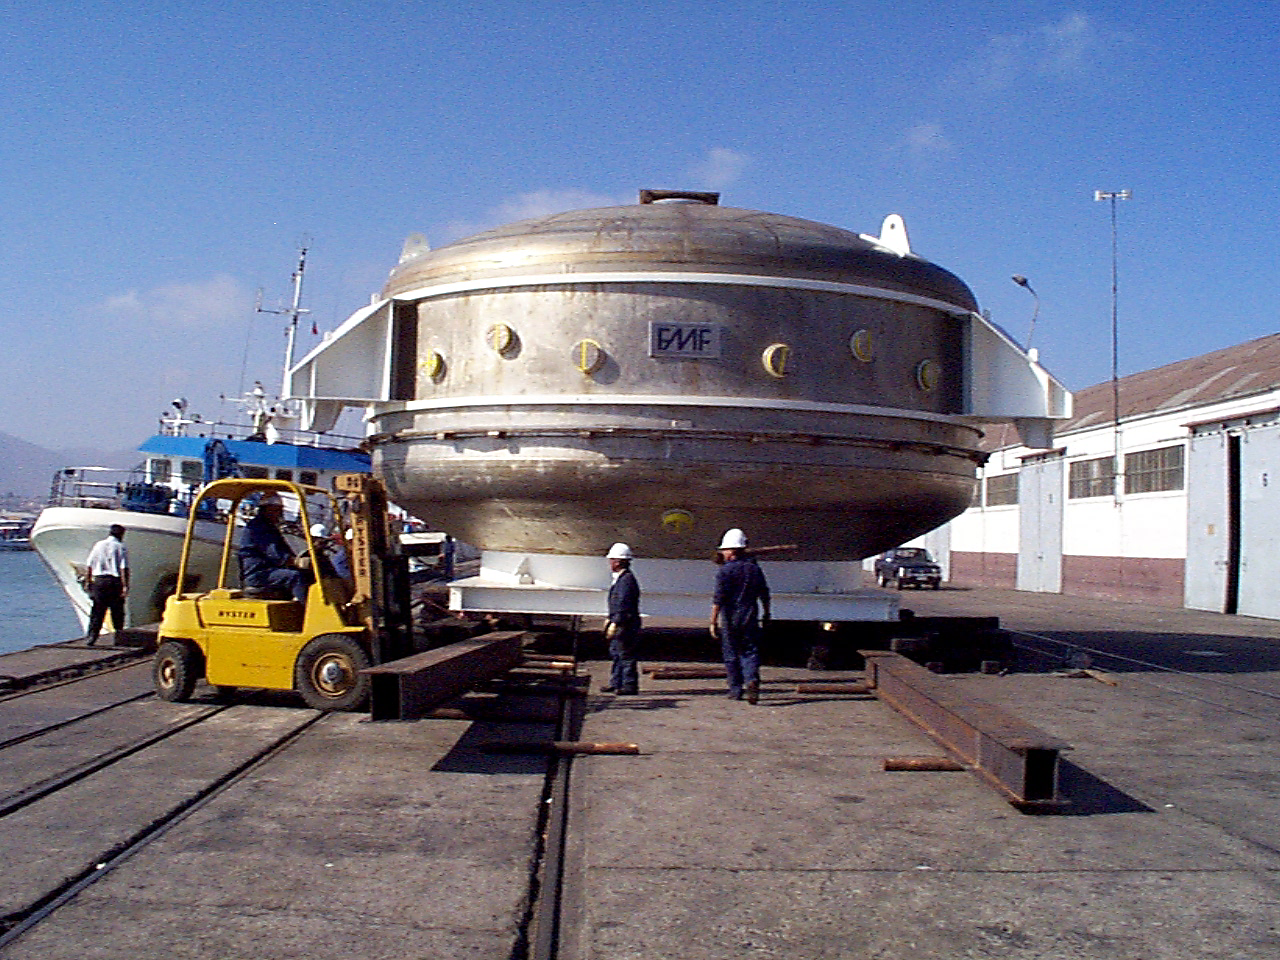

Gemini South, Chile

The coating plant for the Gemini South 8-meter telescope unloading in Chile on February 16th 1998.

Credit: NOIRLab/NSF/AURA